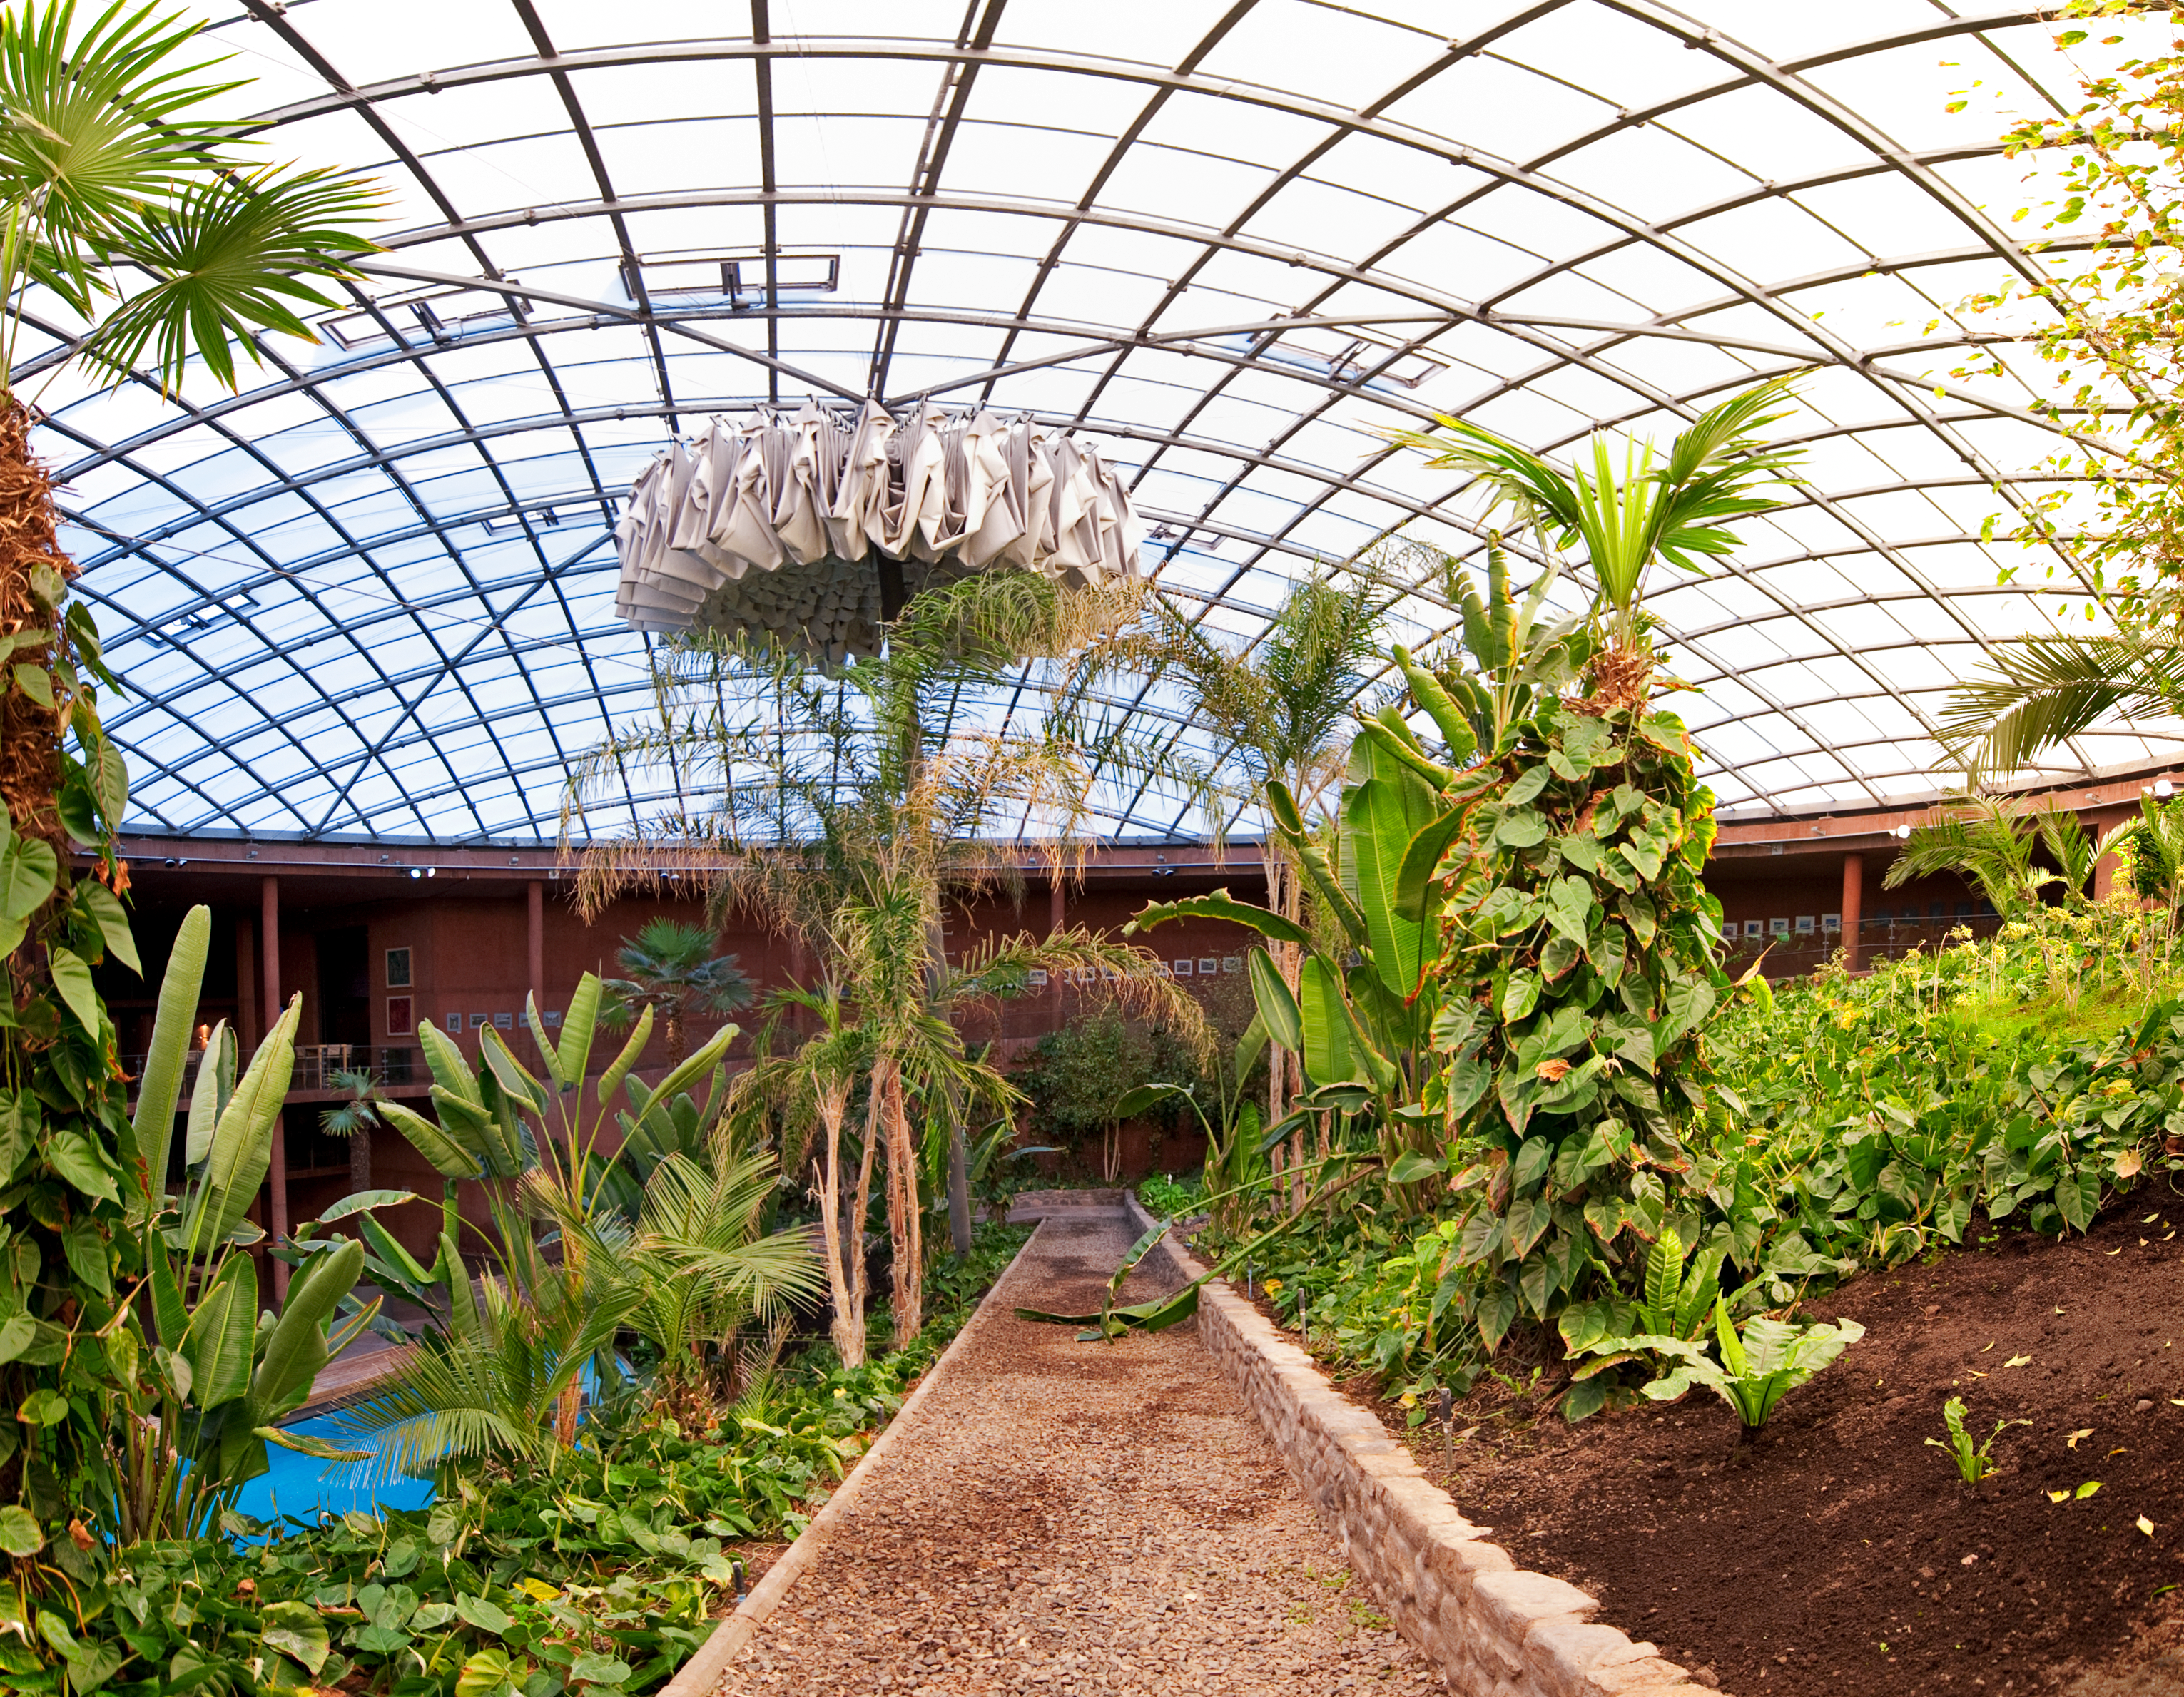

The dome of the Paranal Residencia

Panoramic view of the central area of the Paranal Residencia, which is naturally lit through a 35-metre-diameter dome in the ceiling. The dome is supported by a metallic structure and made of a translucent polycarbonate, which softens the intense sunlight. At the centre of the dome, an umbrella-shaped blackout curtain automatically opens at sunset, to avoid any escape of artificial light, potentially dangerous for astronomical observations. The curtain closes automatically at sunrise and remains folded during the day. This award-winning construction was designed by German architects Auer+Weber.

Credit: ESO/José Francisco Salgado (josefrancisco.org)